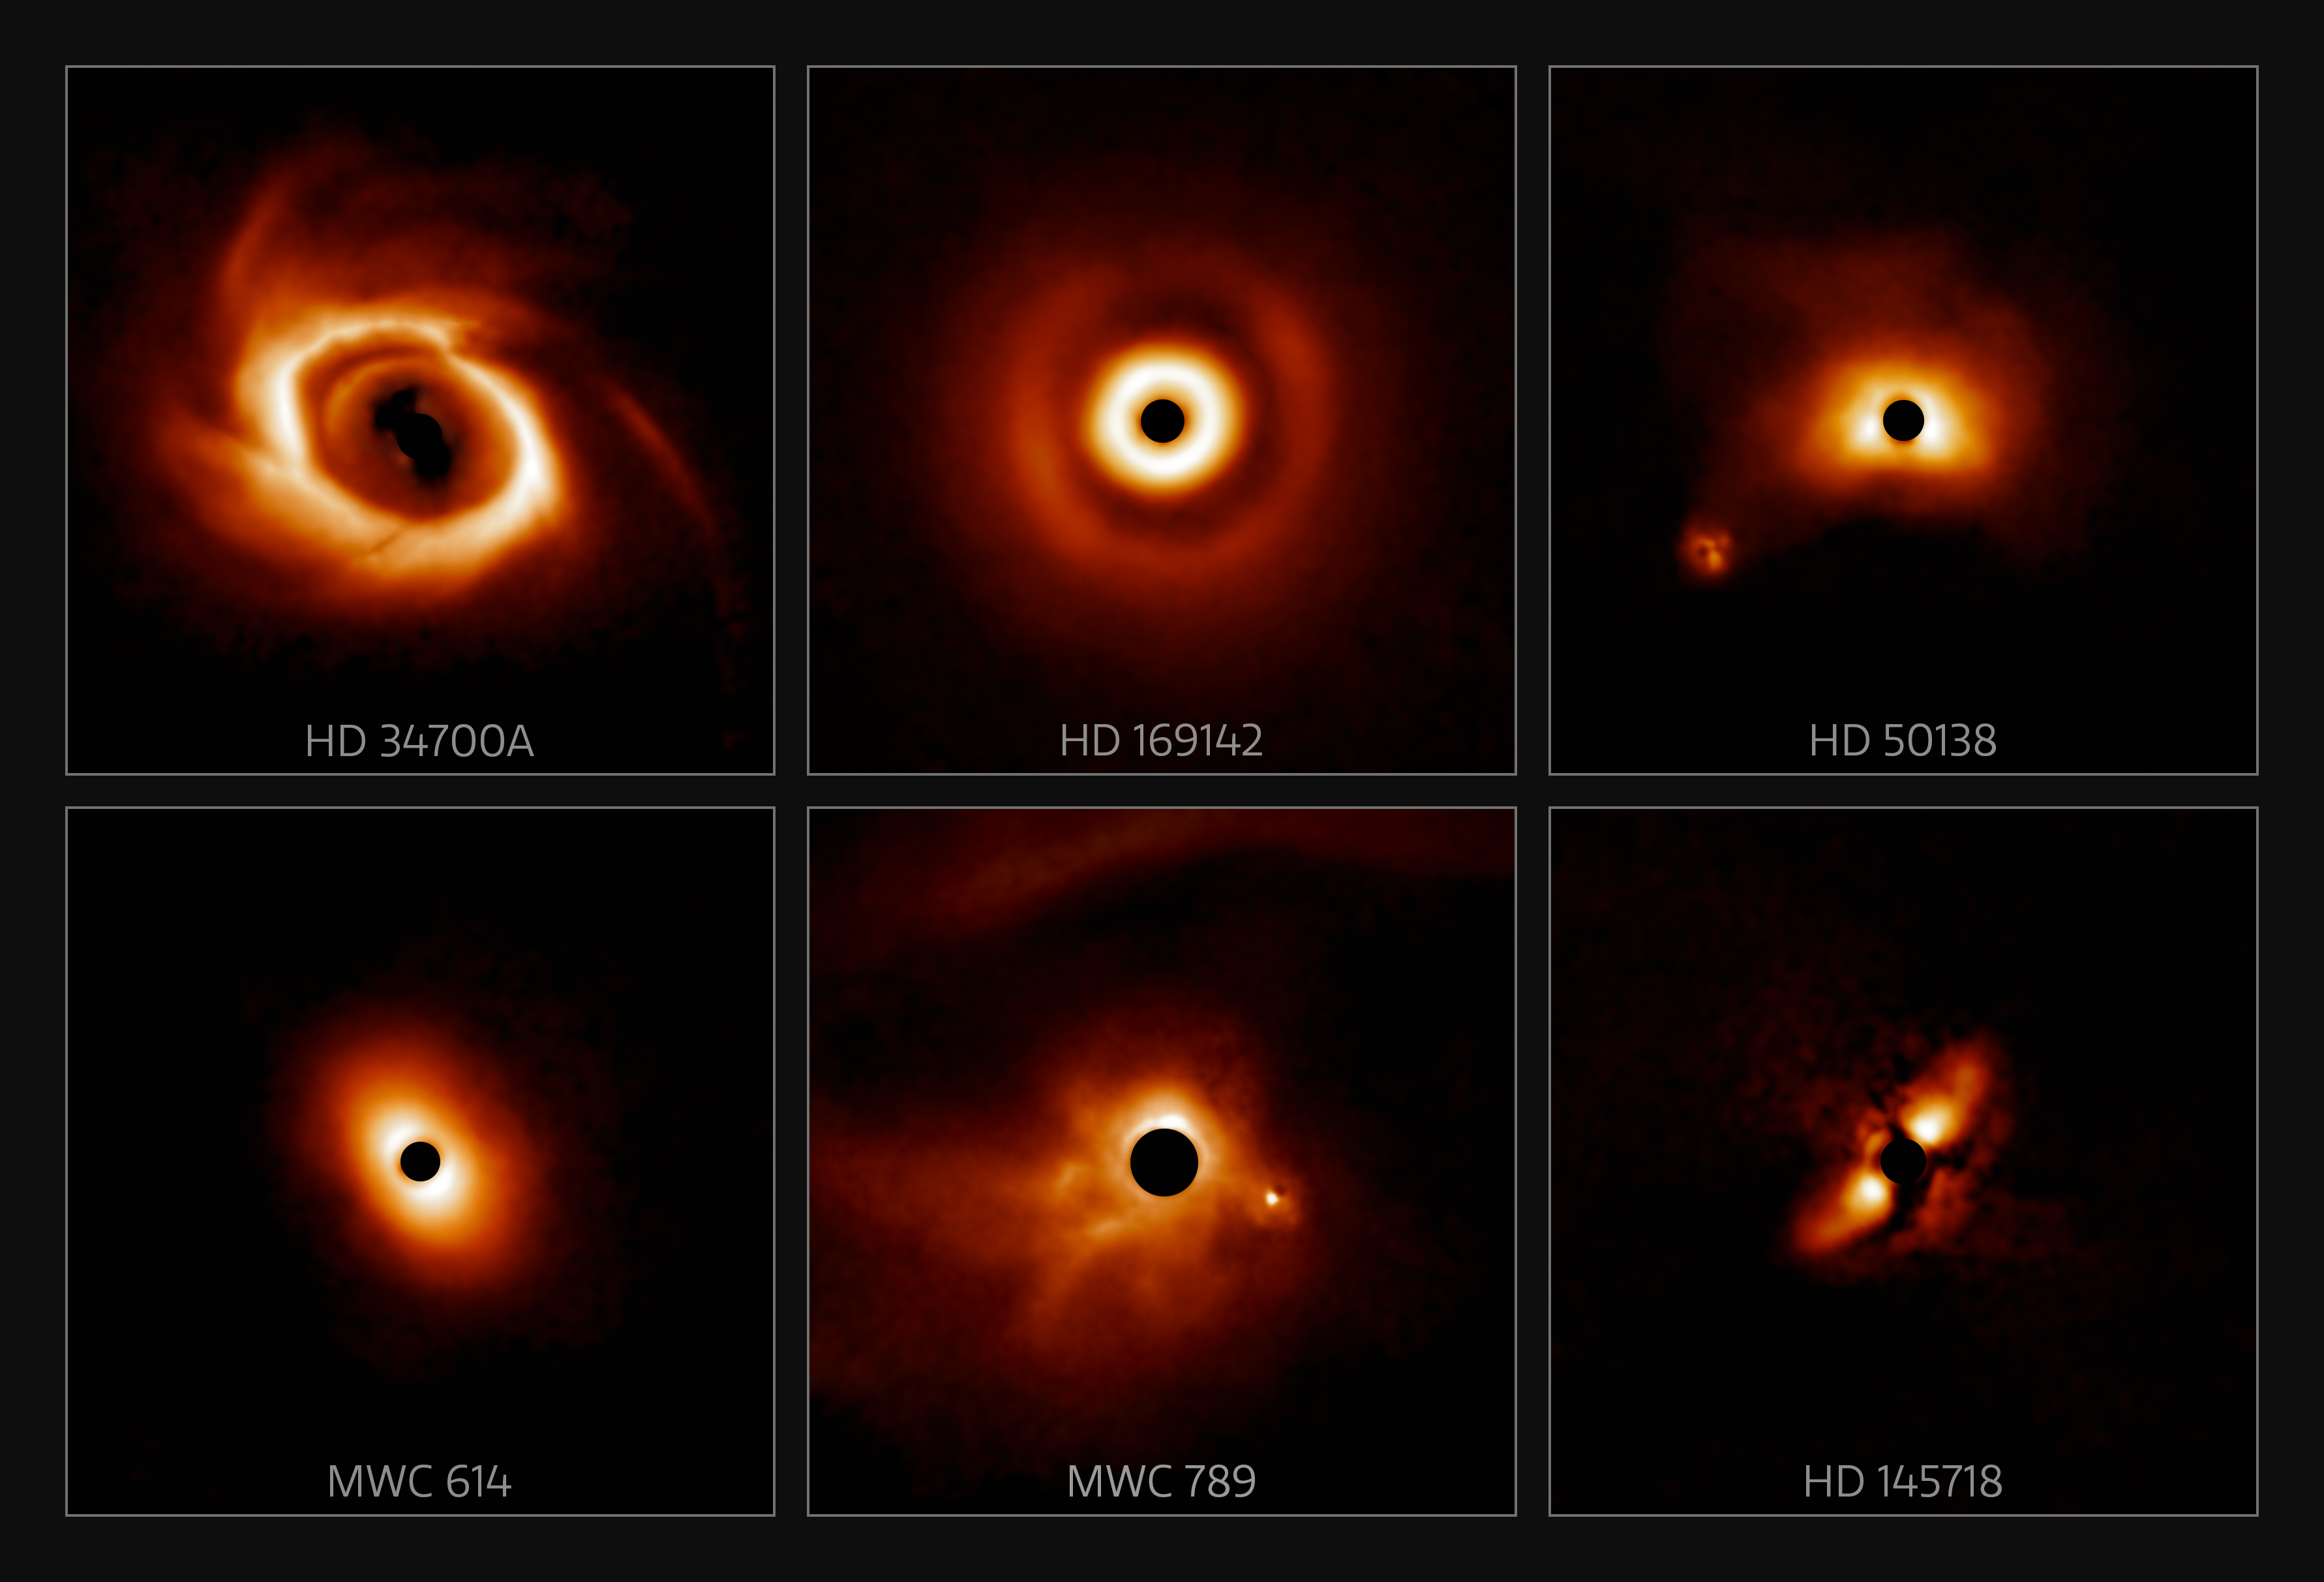

Mosaic of a sample of disks found in new survey (labeled)

A survey of 44 young massive stars to investigate planet formation shows dusty, swirling disks — likely to become new solar systems. The images were taken with the Gemini Planet Imager (GPI) instrument on the Gemini South telescope of the International Gemini Observatory, a Program of NSF NOIRLab.

Credit: International Gemini Observatory/NOIRLab/NSF/AURA/E. Rich (Michigan University)